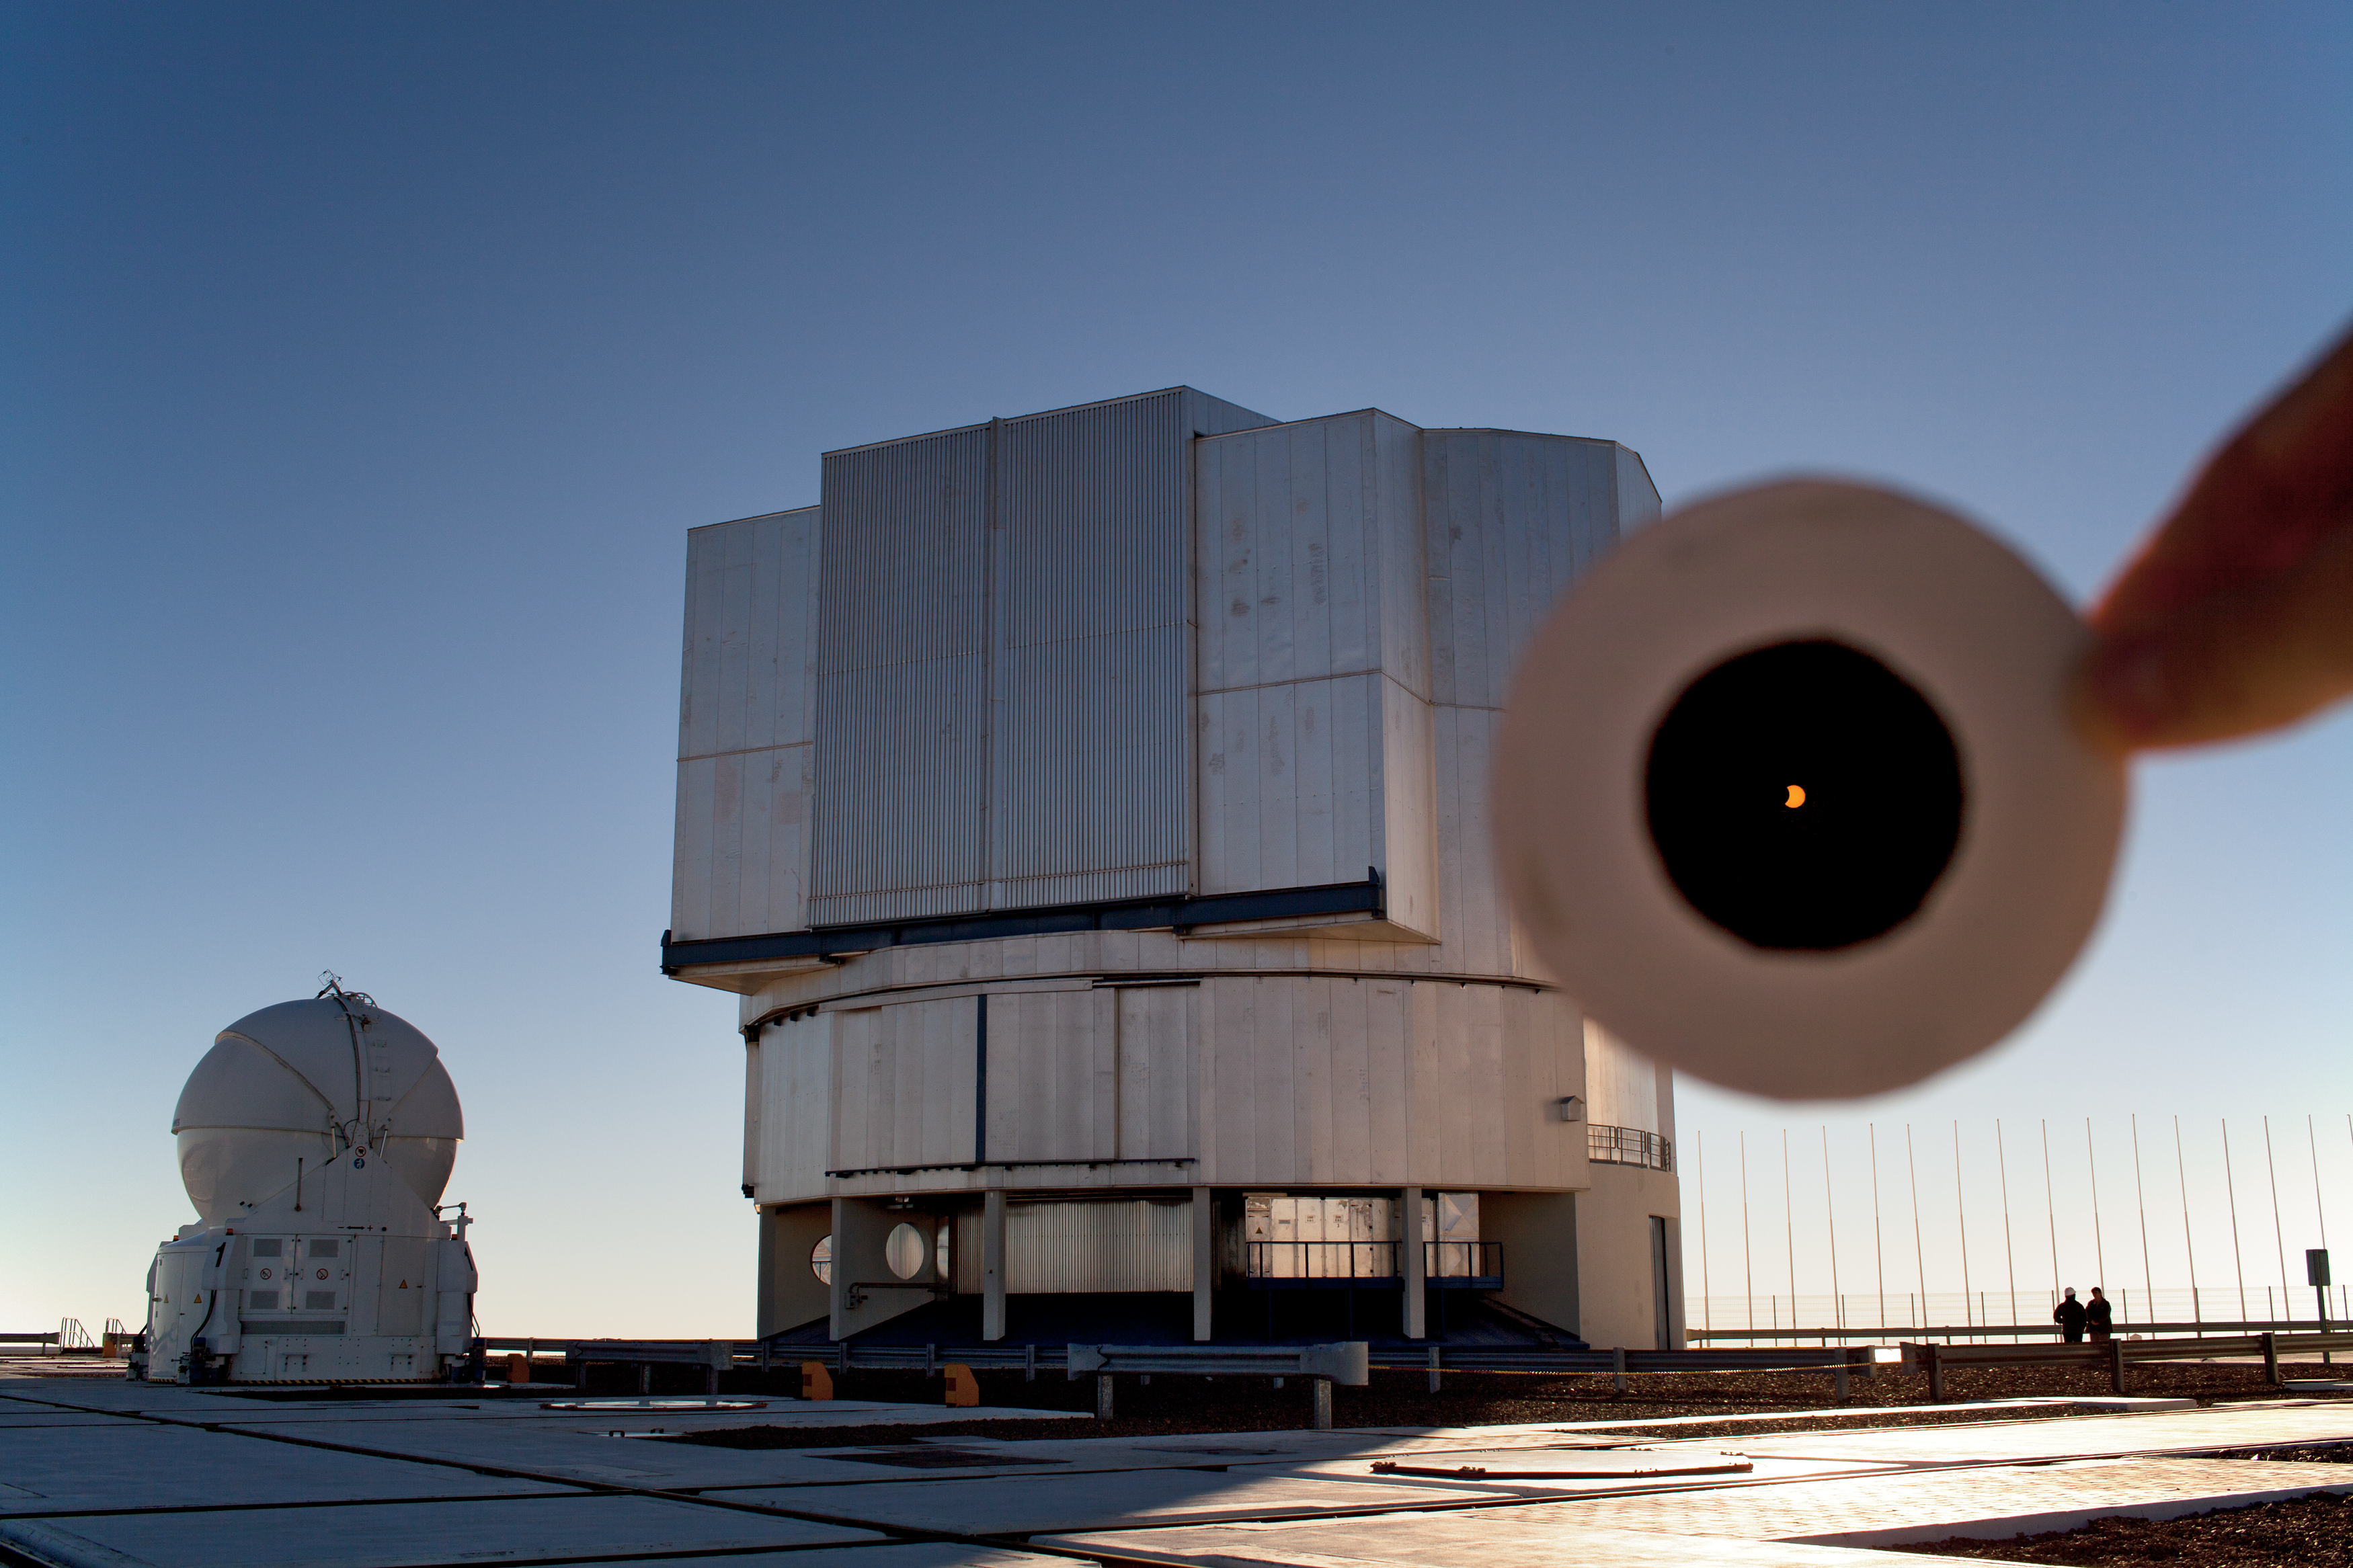

Partial solar eclipse over the VLT

Yesterday 11 July 2010, between 20:15 and 22:51 CEST, the path of a total solar eclipse streaked across the Pacific Ocean touching several small islands including Tuamotu in French Polynesia, Mangaia in the Cook Islands and Chile's Easter Island. The total eclipse brushed the southern mainland of Chile, and was seen as a partial eclipse in the rest of the country. At ESO's Paranal Observatory ESO Photo Ambassador Yuri Beletsky snapped this photo near the mid-point of the eclipse.

On the mainland of Chile, outside the zone of complete darkness, the partial eclipse was visible from ESO's Paranal Observatory. With the naked eye, eclipses are difficult — and dangerous — to watch until they reach totality, as the Sun is so bright. But a filter reduces the glare and here reveals the advancing disk of the Moon as it moves across the face of the Sun. In this photograph, the filter is held by hand between the camera lens and the Sun, and lets us see the definite bite-mark on the left of the Sun. Around it is the dramatic location of Paranal's Very Large Telescope.

In addition to the ESO staff watching the partial eclipse over Paranal, a small group of enthusiastic science photographers from ESO, including members of the ESO education and Public Outreach Department, spent their vacation at Easter Island to witness the total eclipse. Among them was ESO Photo Ambassador Stéphane Guisard.

Credit: ESO/Y. Beletsky